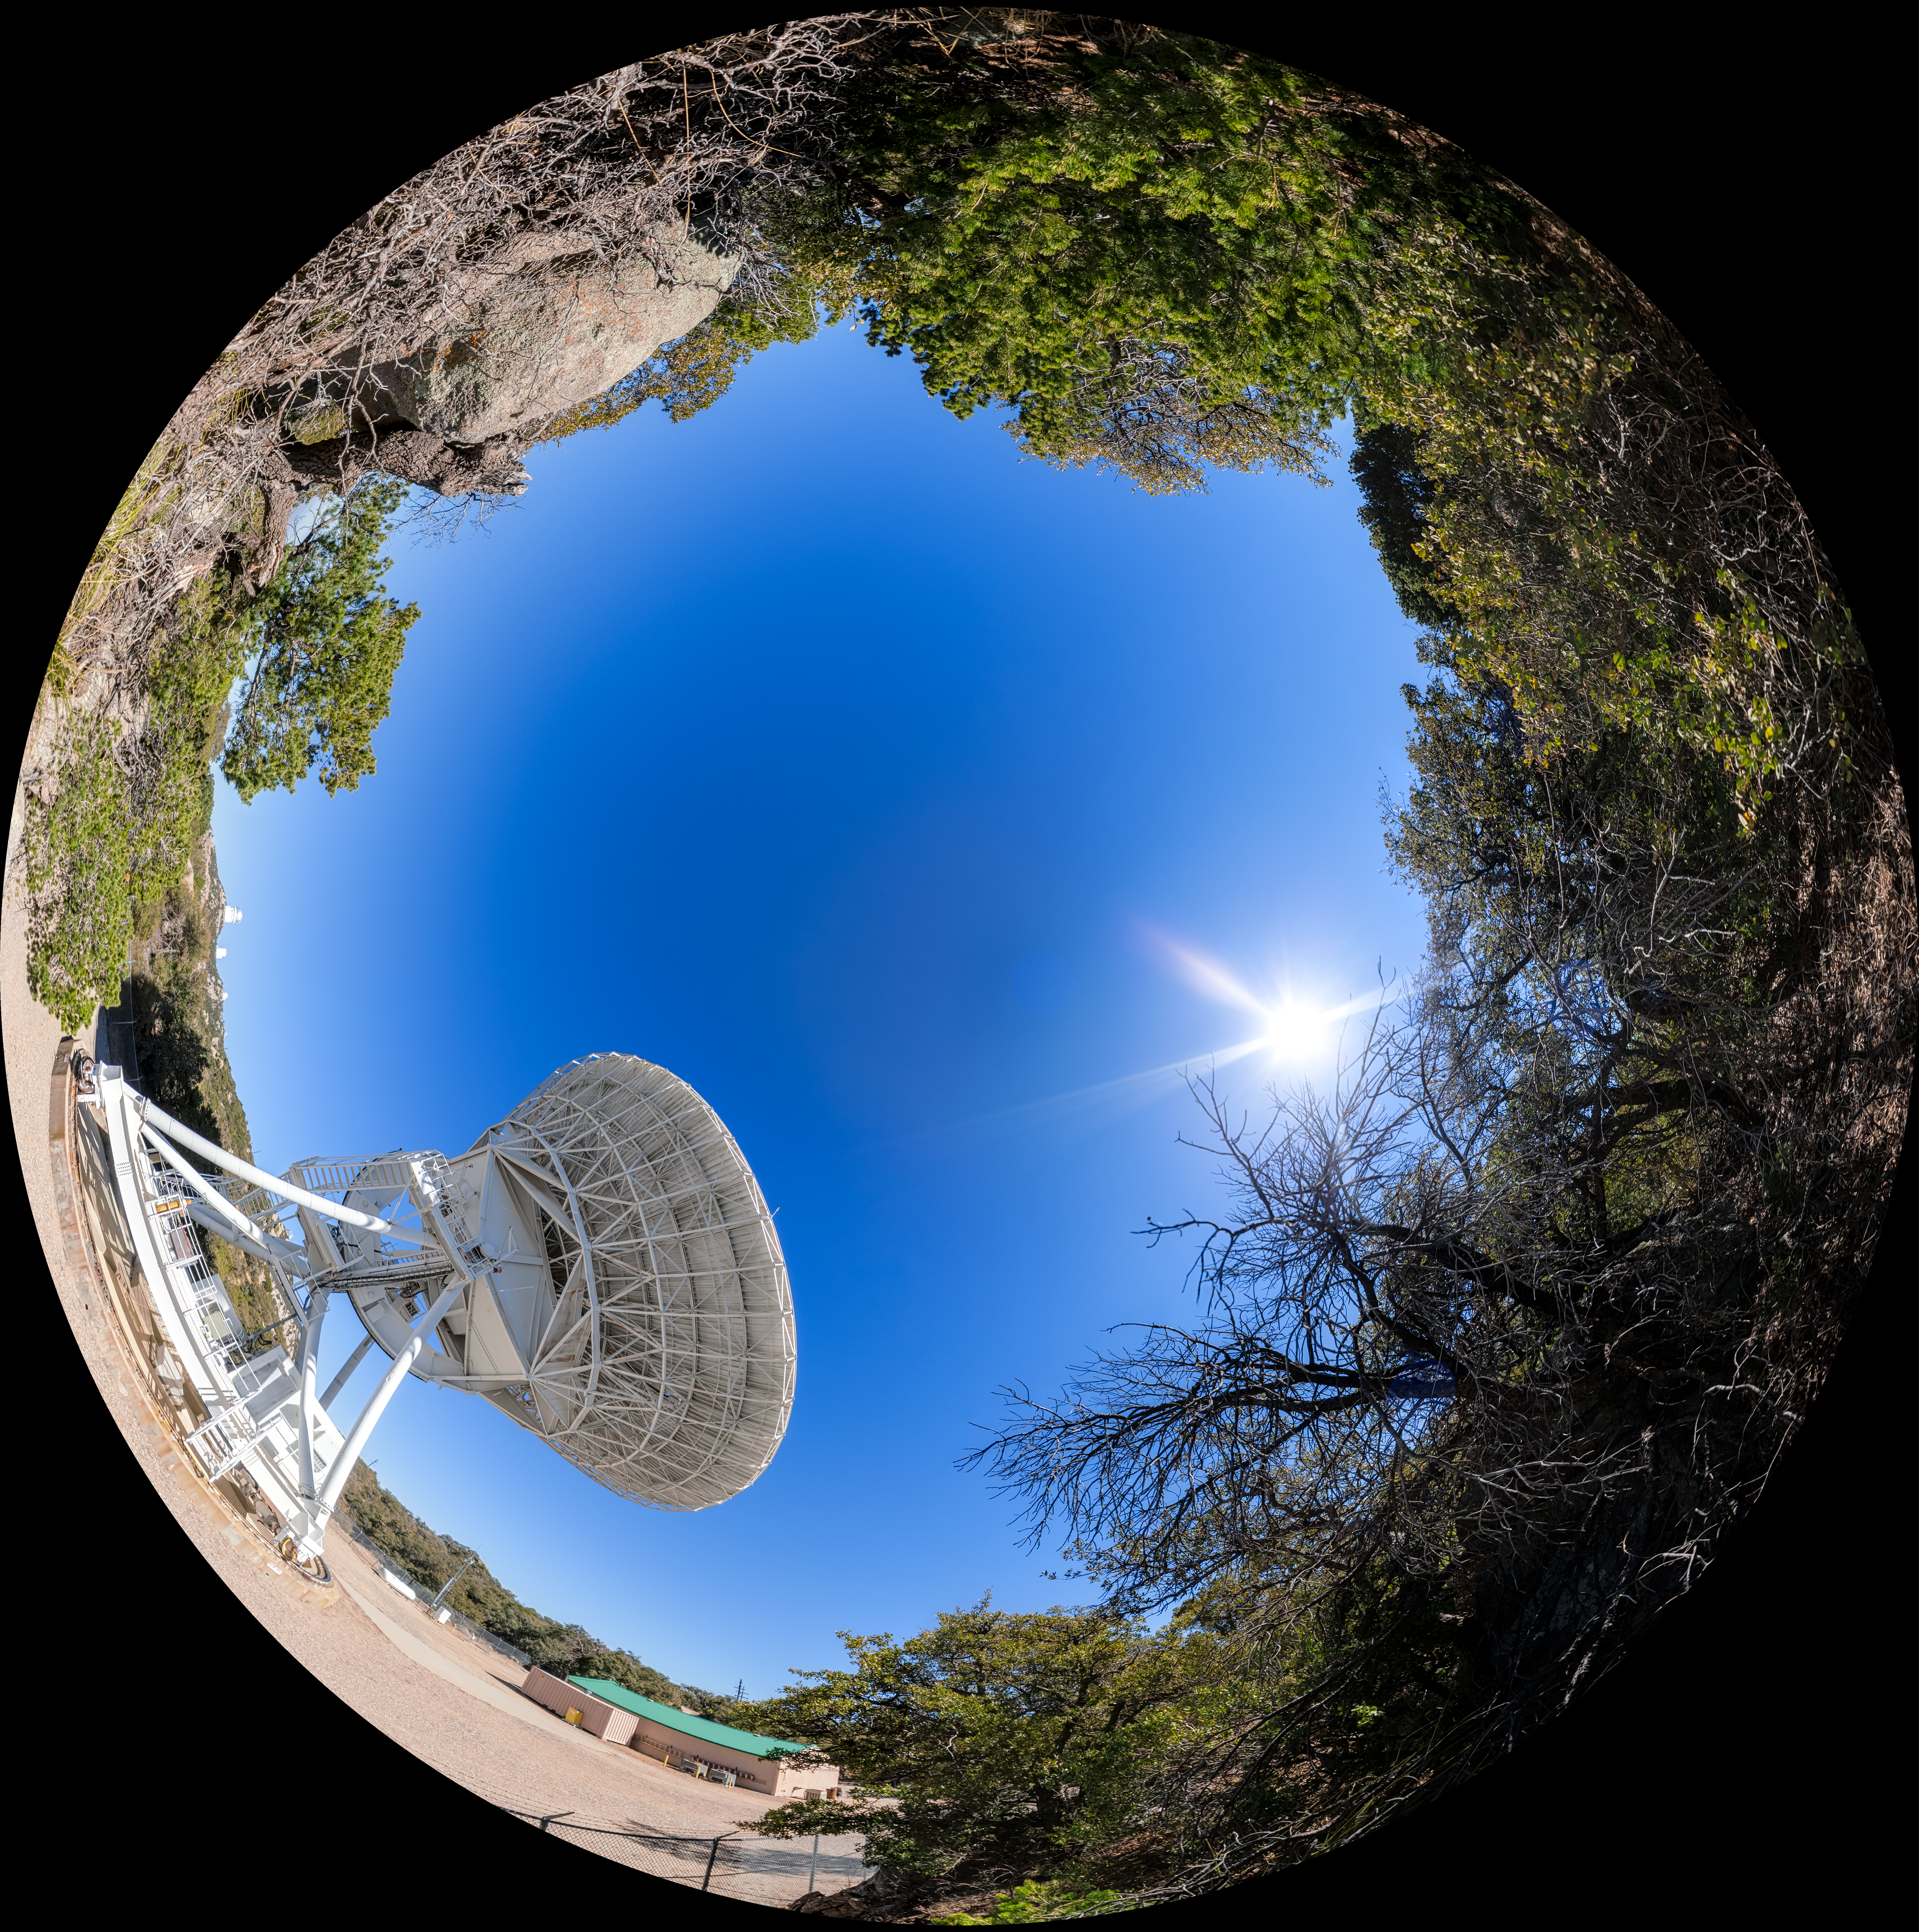

Very Long Baseline Array Dish Fulldome

A fulldome view of the Very Long Baseline Array (VLBA) Dish located at Kitt Peak National Observatory (KPNO), a Program of NSF NOIRLab. The array consists of 10 identical antennas, separated by distances from 200 kilometers to transcontinental 8600 kilometers (with the longest baseline between Maunakea, Hawai’i and St. Croix, Virgin Islands). The VLBA Dish is controlled remotely from the Science Operations Center in Socorro, New Mexico.

A 360 panorama version of this image can be found here.

Credit: KPNO/NOIRLab/NSF/AURA/P. Horálek